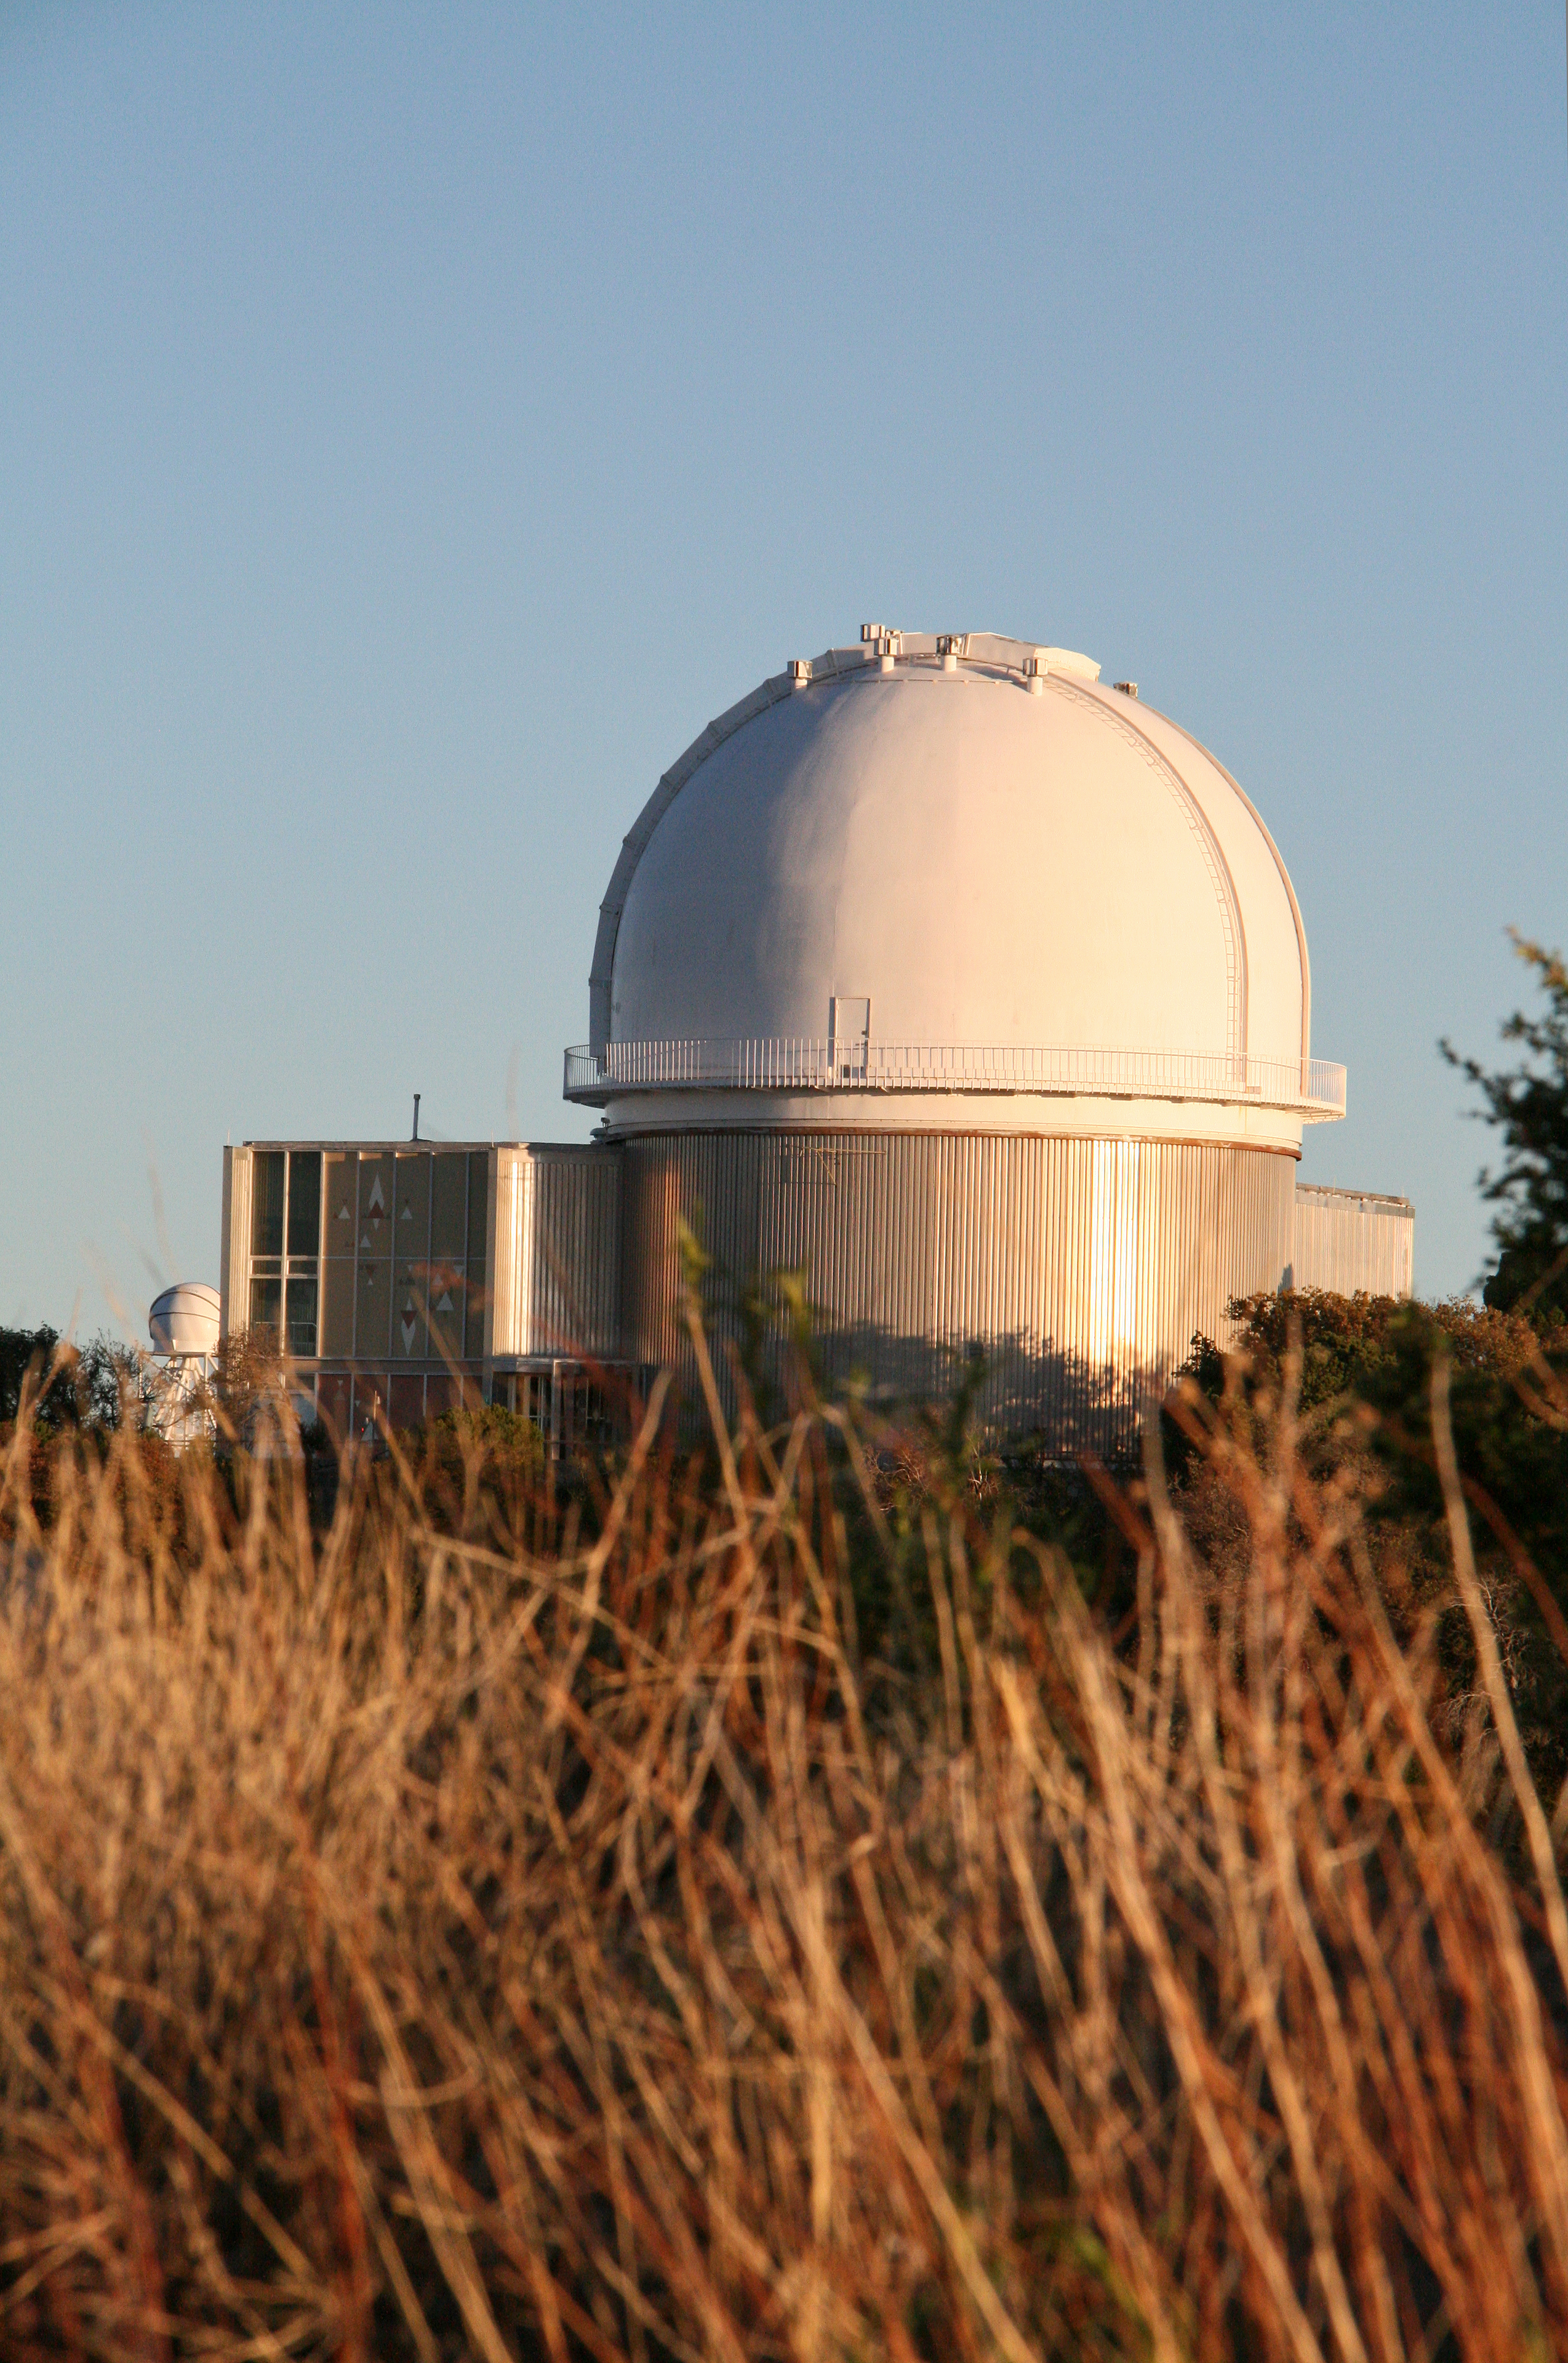

KPNO 2.1-meter telescope at sunset

The 2.1-meter telescope at sunset. Kitt Peak National Observatory

Credit: P. Marenfeld & NOIRLab/NSF/AURA/